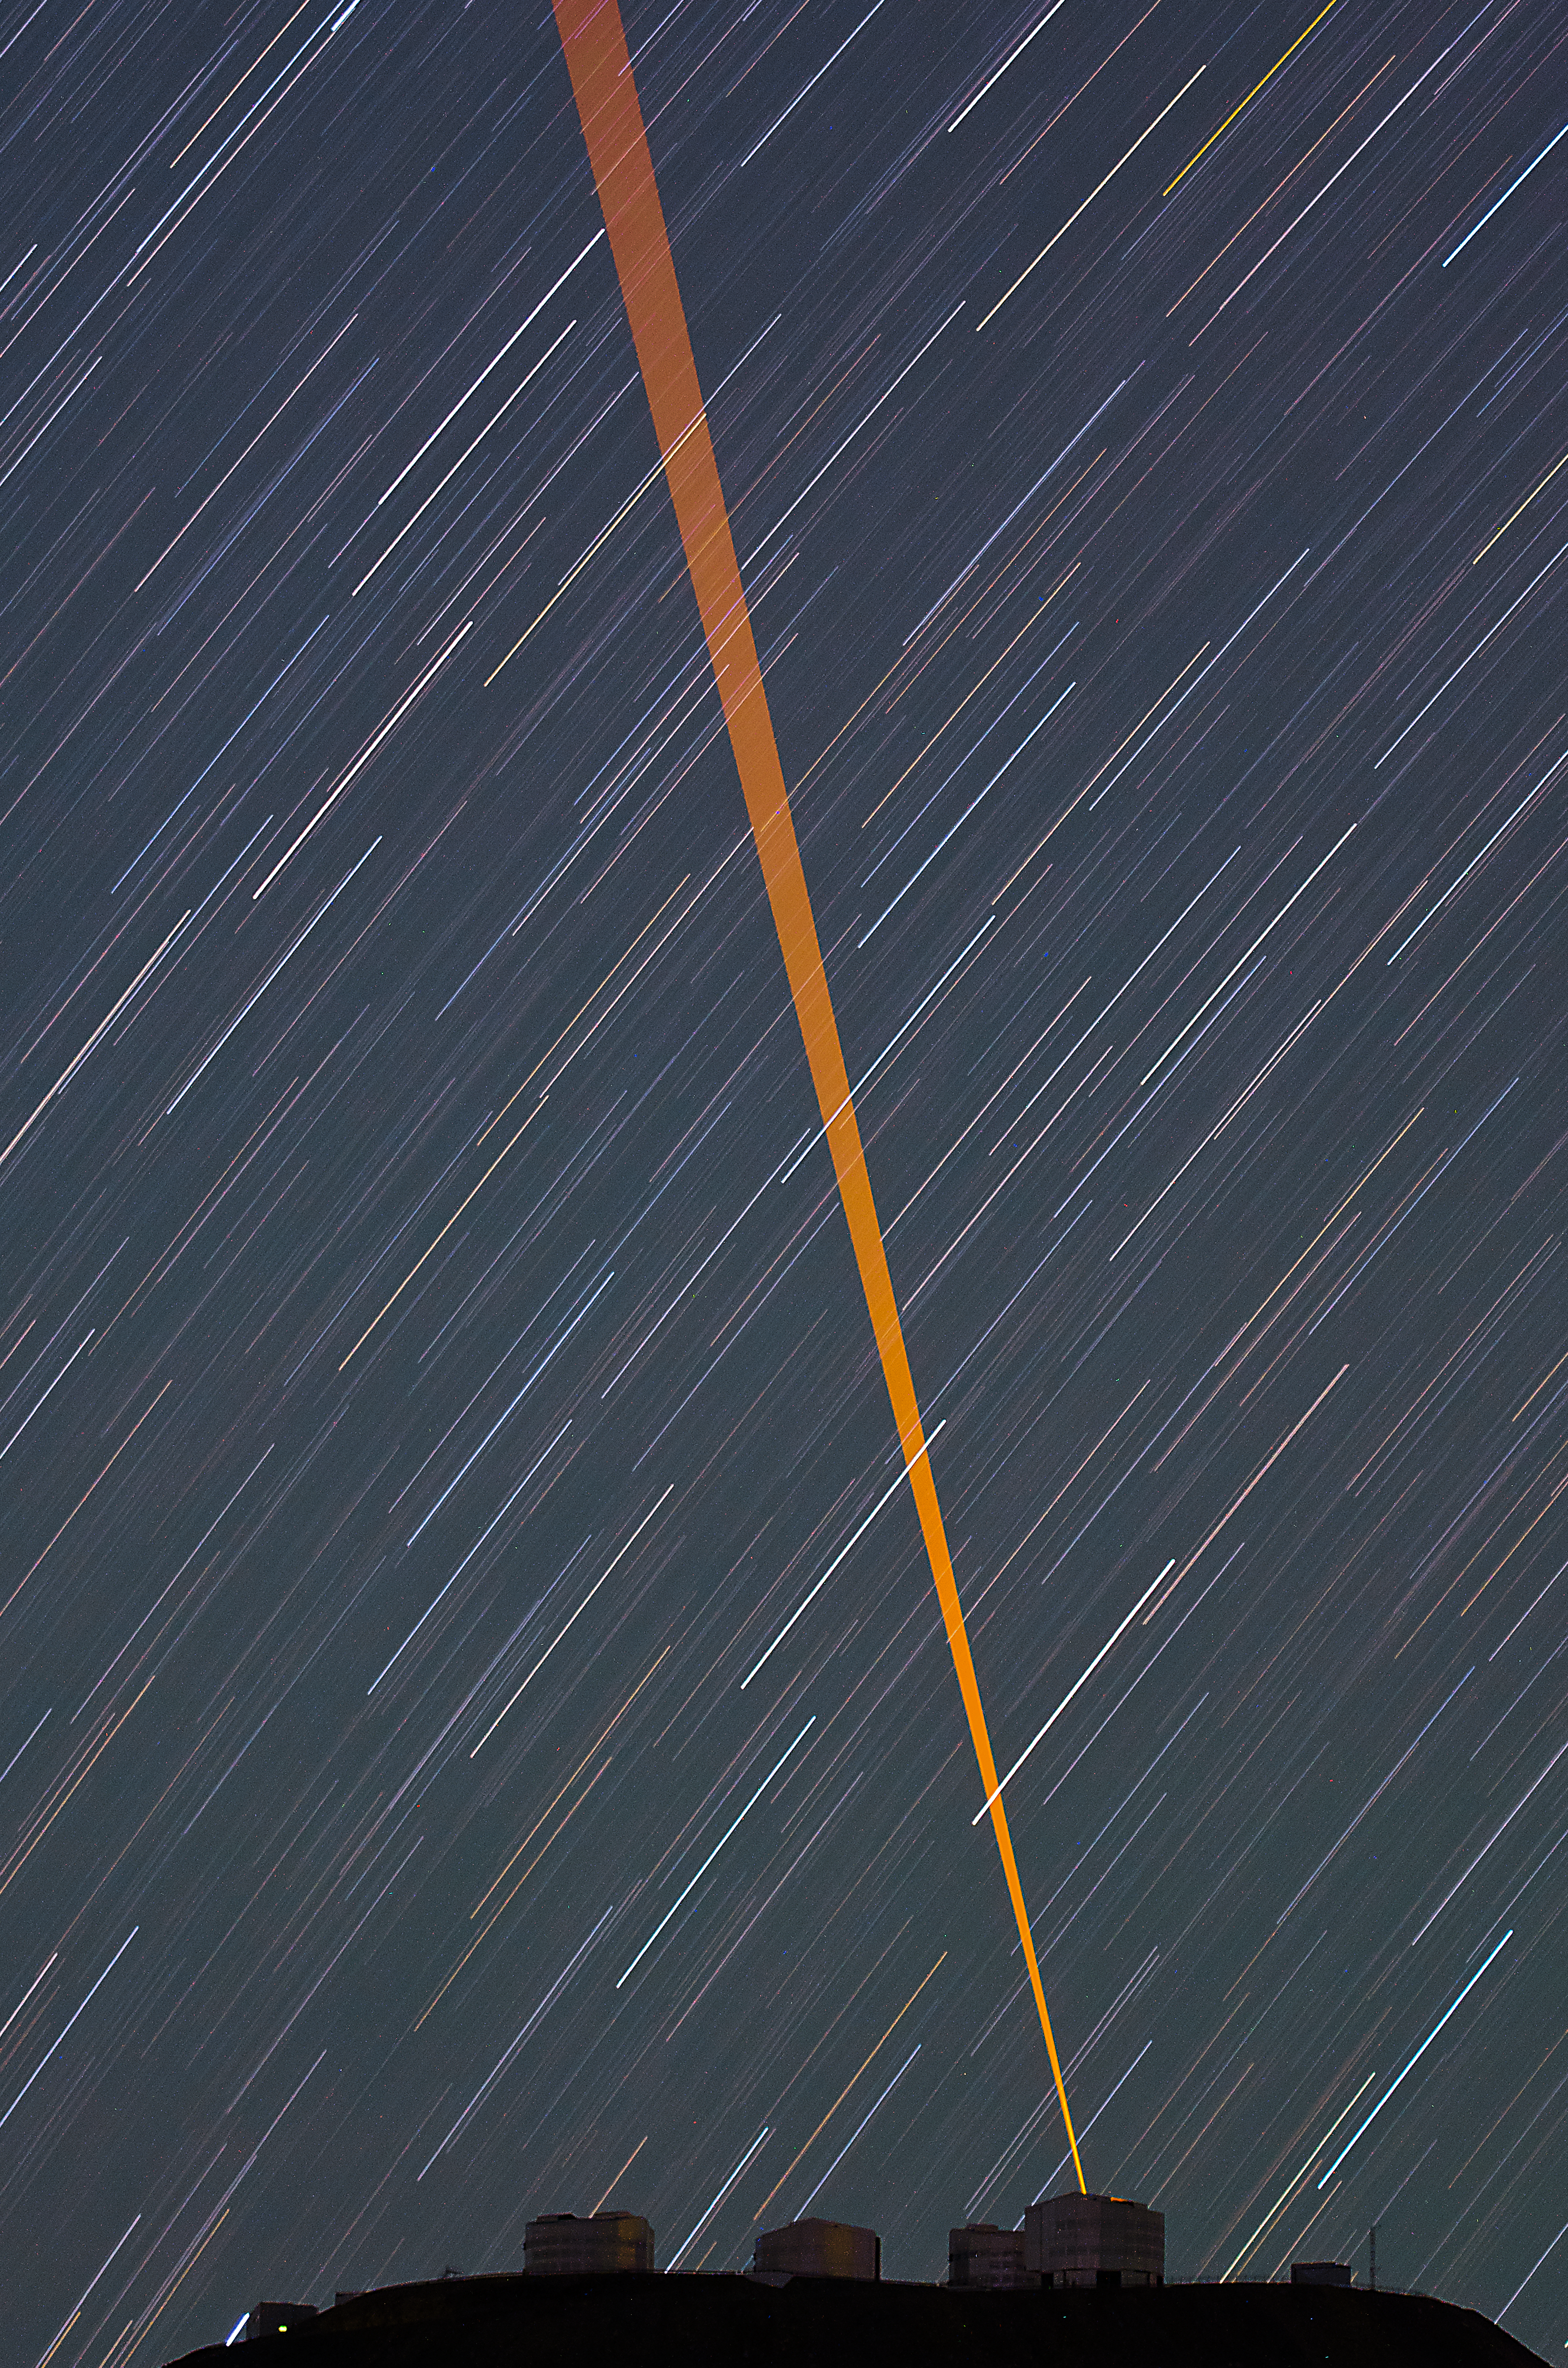

Beaming into the sky

A Laser Guide Star pierces the sky, creating an artificial "star" to help astronomers correct for atmospheric distortions.

Credit: G. Brammer/ESO